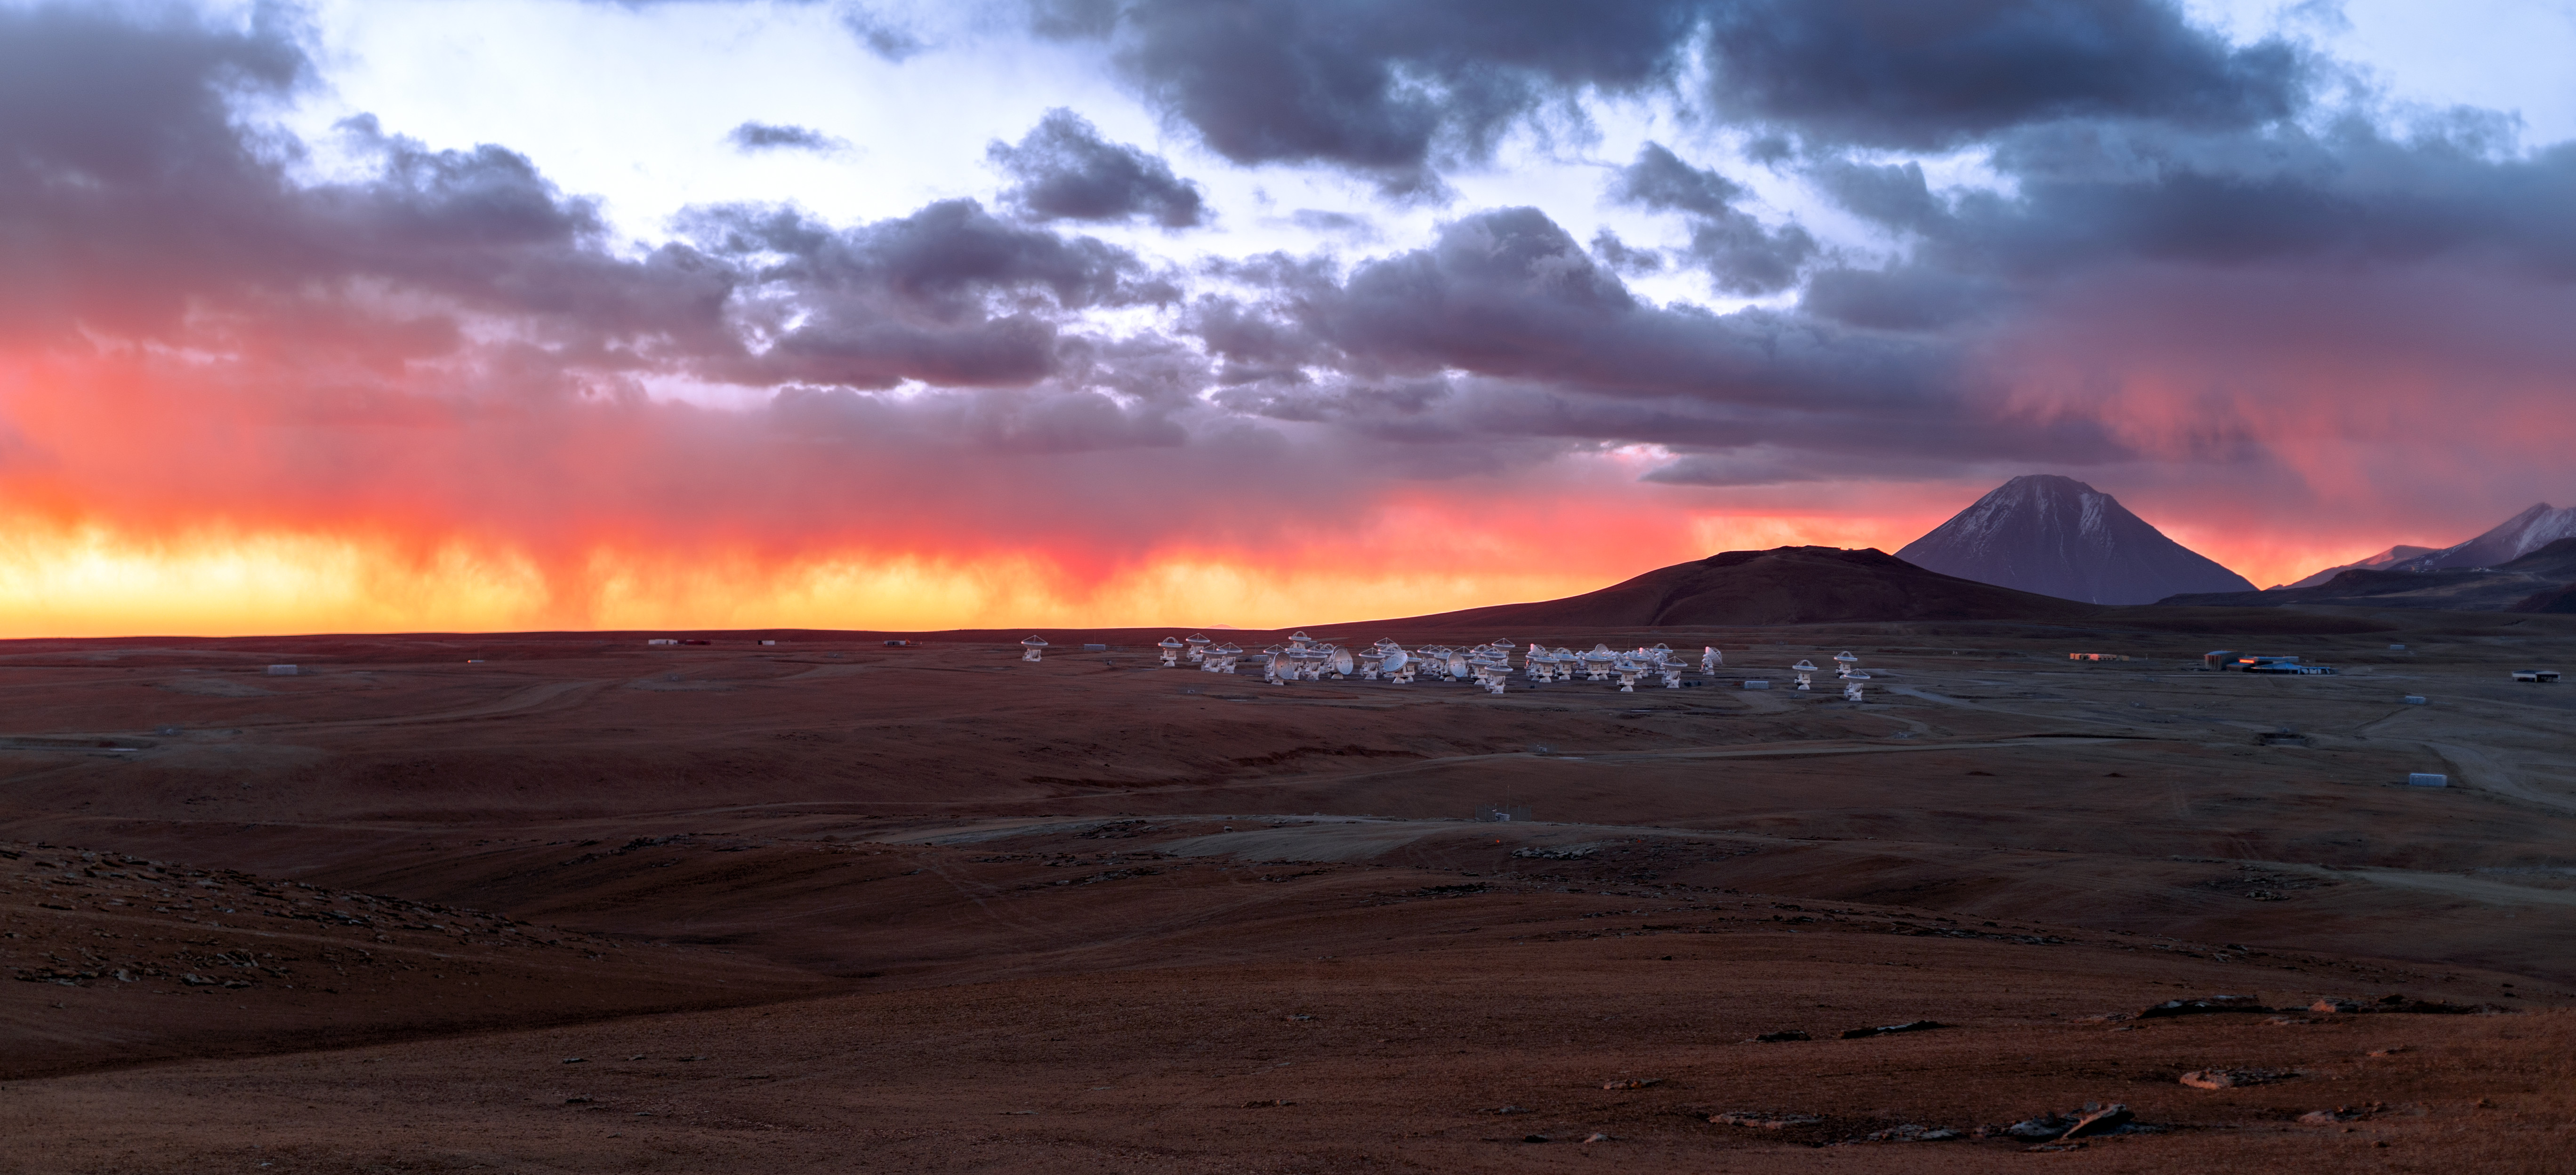

Panoramic view of the Chajnantor Plateau and antennas

Panoramic view of the Chajnantor Plateau and antennas.

Credit: P. (ESO)